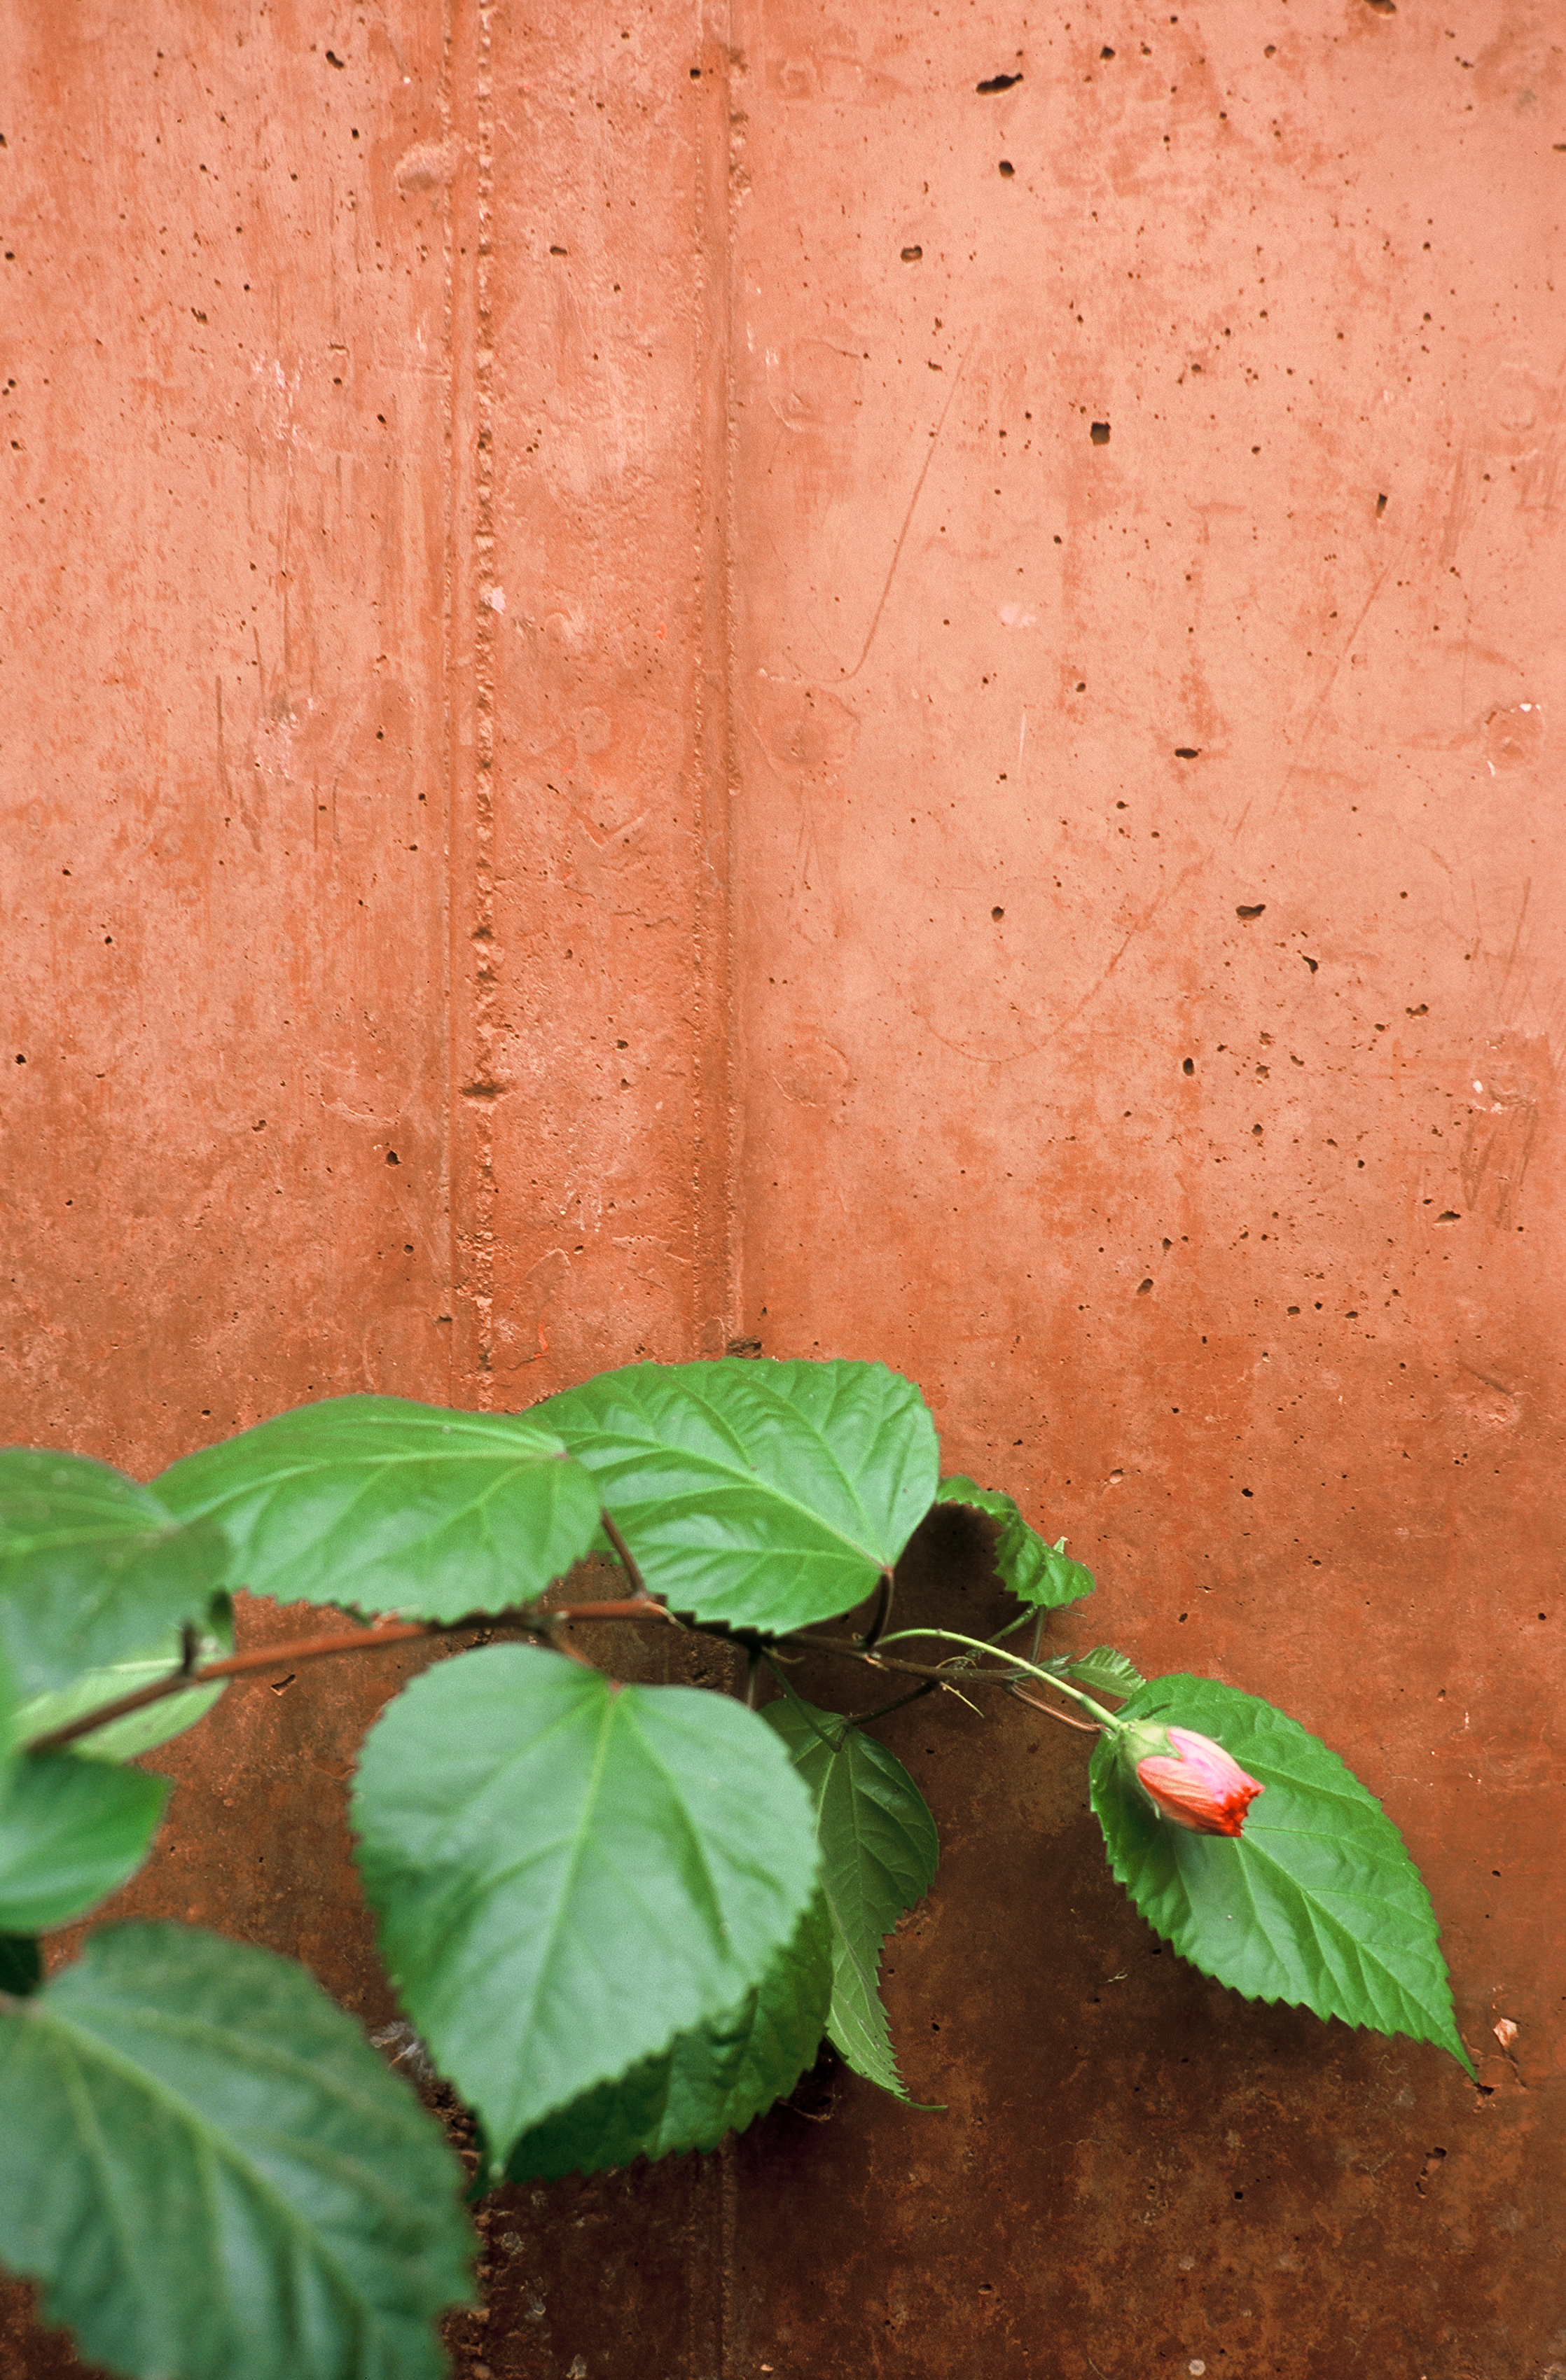

Contrast at Paranal Residencia

Detail of a plant at the main garden of the award-winning building of the Paranal Residencia at ESO's Paranal Observatory. The subtropical vegetation together with the swimming pool ensure a higher level of humidity in the building than outside, offering a more comfortable environment to people working at the observatory. In the picture, the bright green of the leaves contrasts with the reddish colour of the concrete wall dyed to be the same colour as the surrounding desert. The green colour offers a refreshing contrast to human eyes, especially in such an arid environment as this area of the Atacama Desert.

Credit: ESO